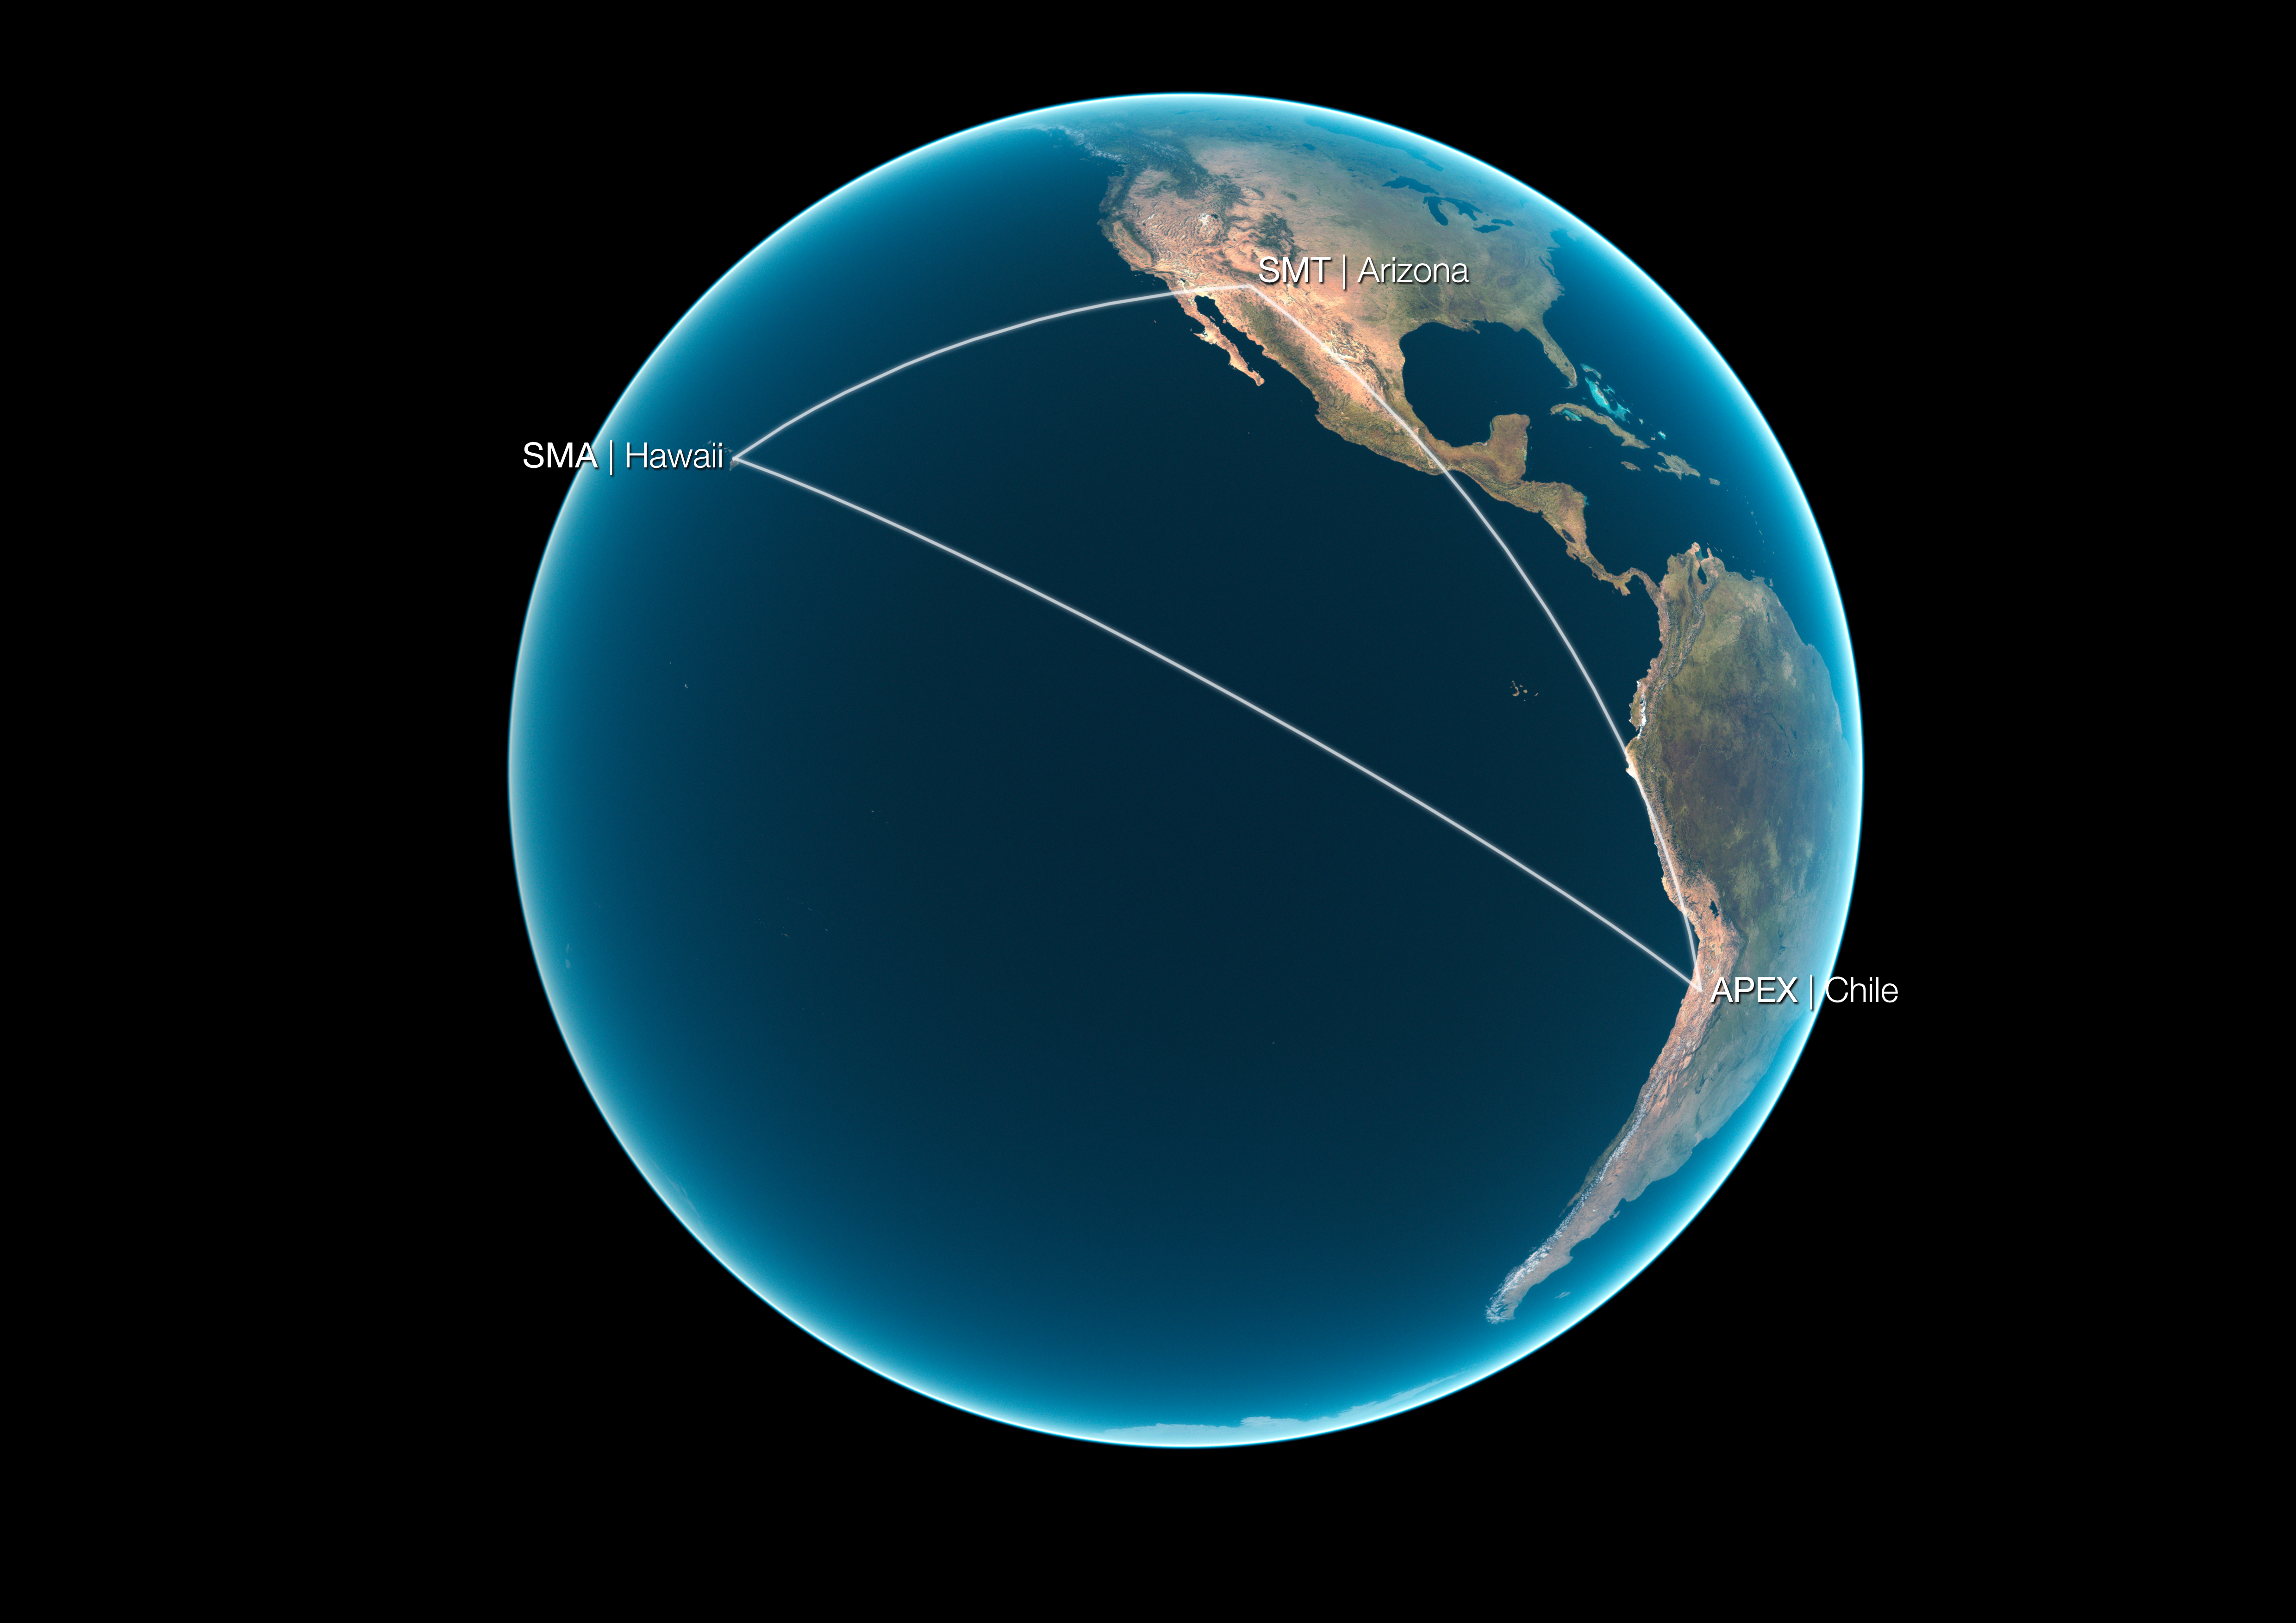

Positions of the telescopes used in the 1.3 mm VLBI observations of the quasar 3C 279

Astronomers connected the Atacama Pathfinder Experiment (APEX), in Chile, to the Submillimeter Array (SMA) in Hawaii, USA, and the Submillimeter Telescope (SMT) in Arizona, USA for the first time, to make the sharpest observation ever of the centre of a distant galaxy, the bright quasar 3C 279. The telescopes were linked using a technique known as Very Long Baseline Interferometry (VLBI). Larger telescopes can make sharper observations, and interferometry allows multiple telescopes to act like a single telescope as large as the separation — or “baseline” — between them. The baseline length from Chile (APEX) to Hawaii (SMA) is 9447 km, from Chile to Arizona (SMT) 7174 km, and from Arizona to Hawaii 4627 km.

Credit: ESO/L. Calçada